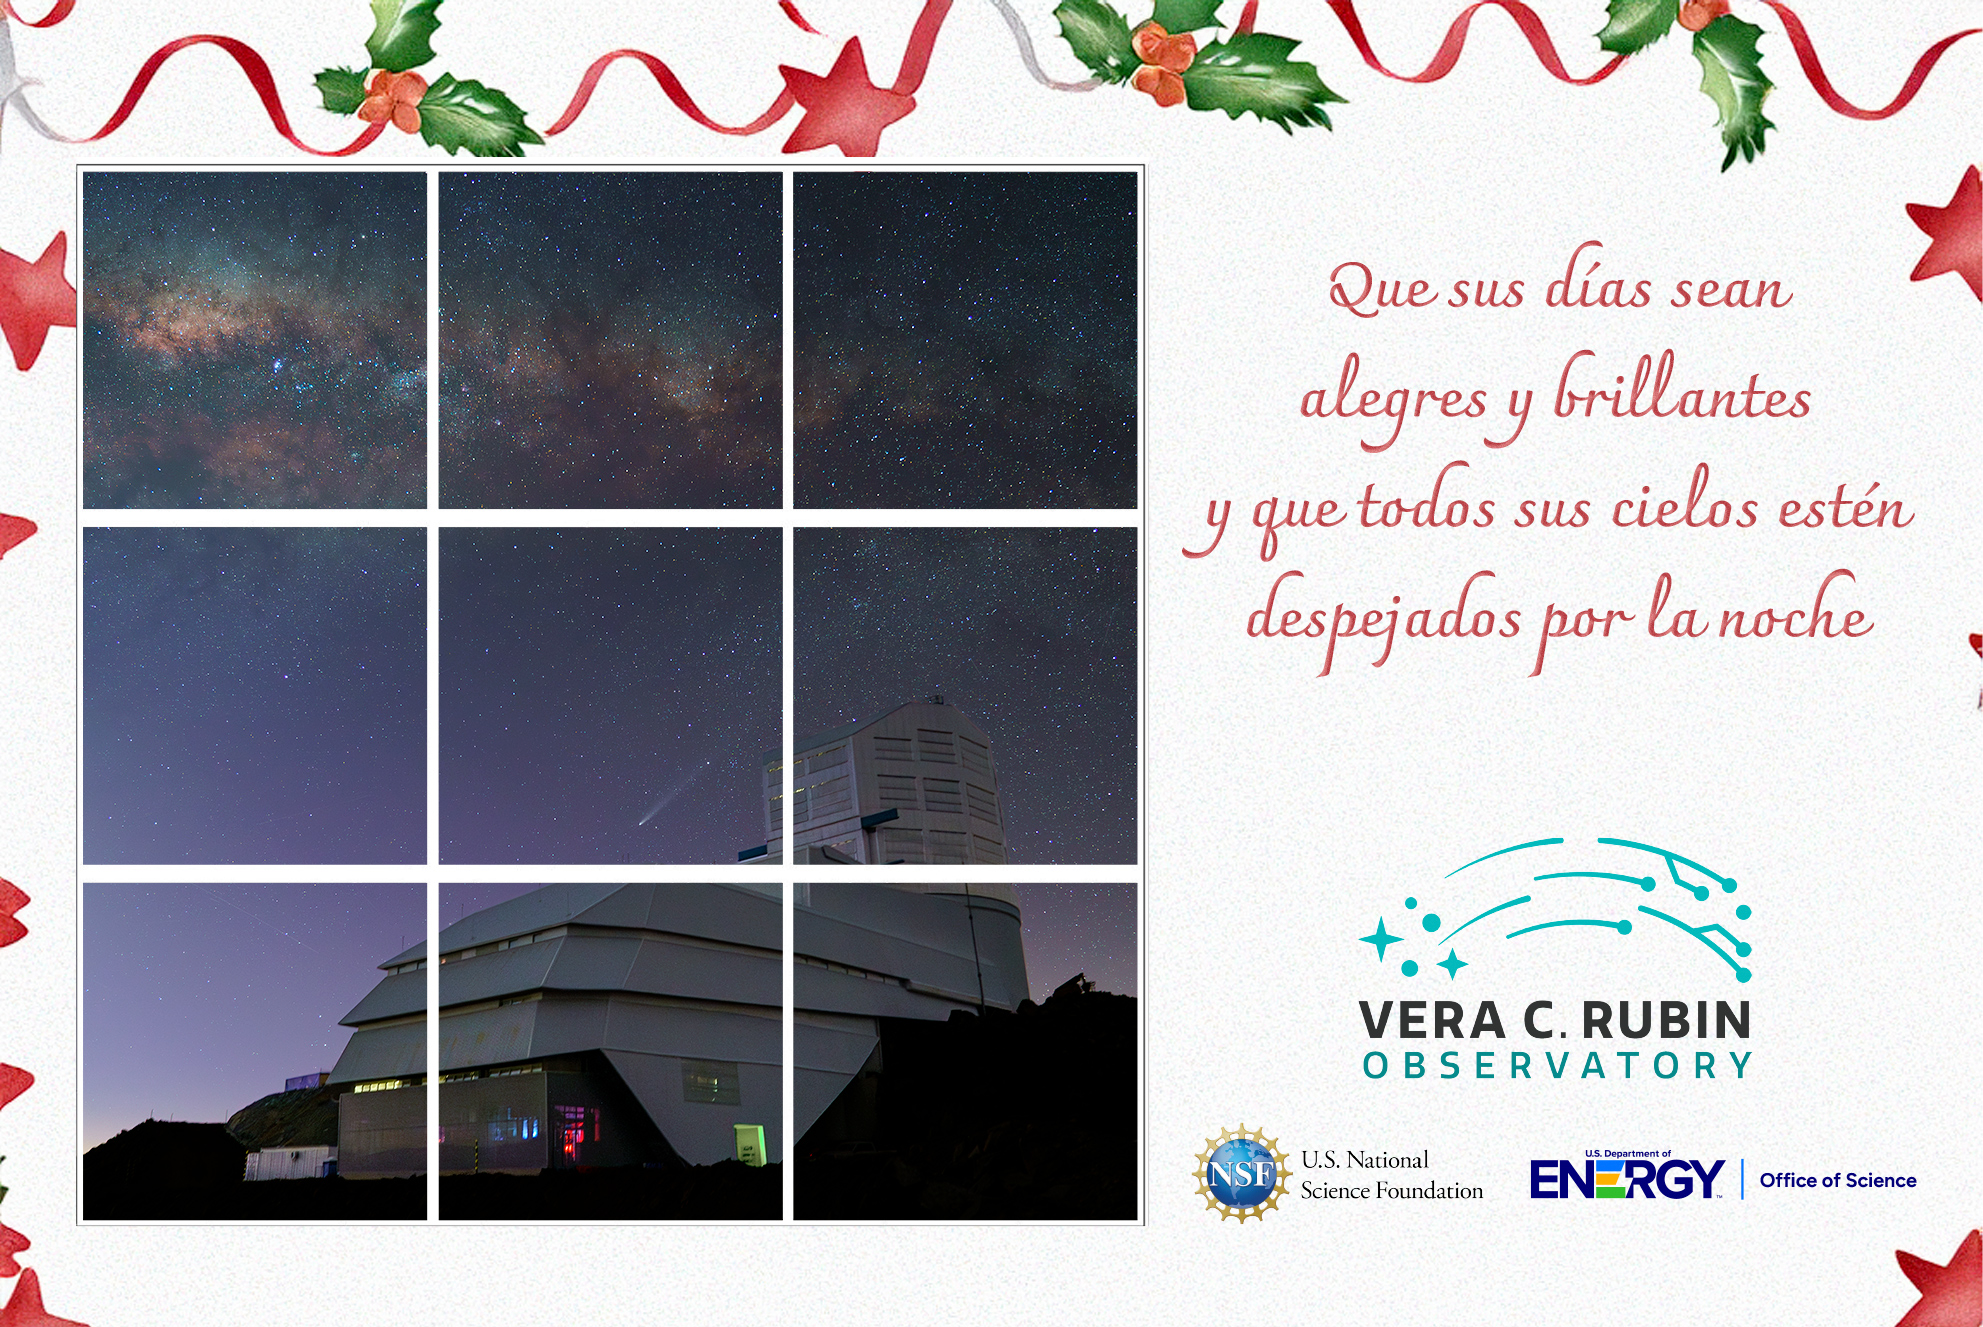

Tarjeta navideña de 2024

Felices fiestas les desea el Observatorio Rubin

Credit: RubinObs/NOIRLab/SLAC/DOE/NSF/AURA